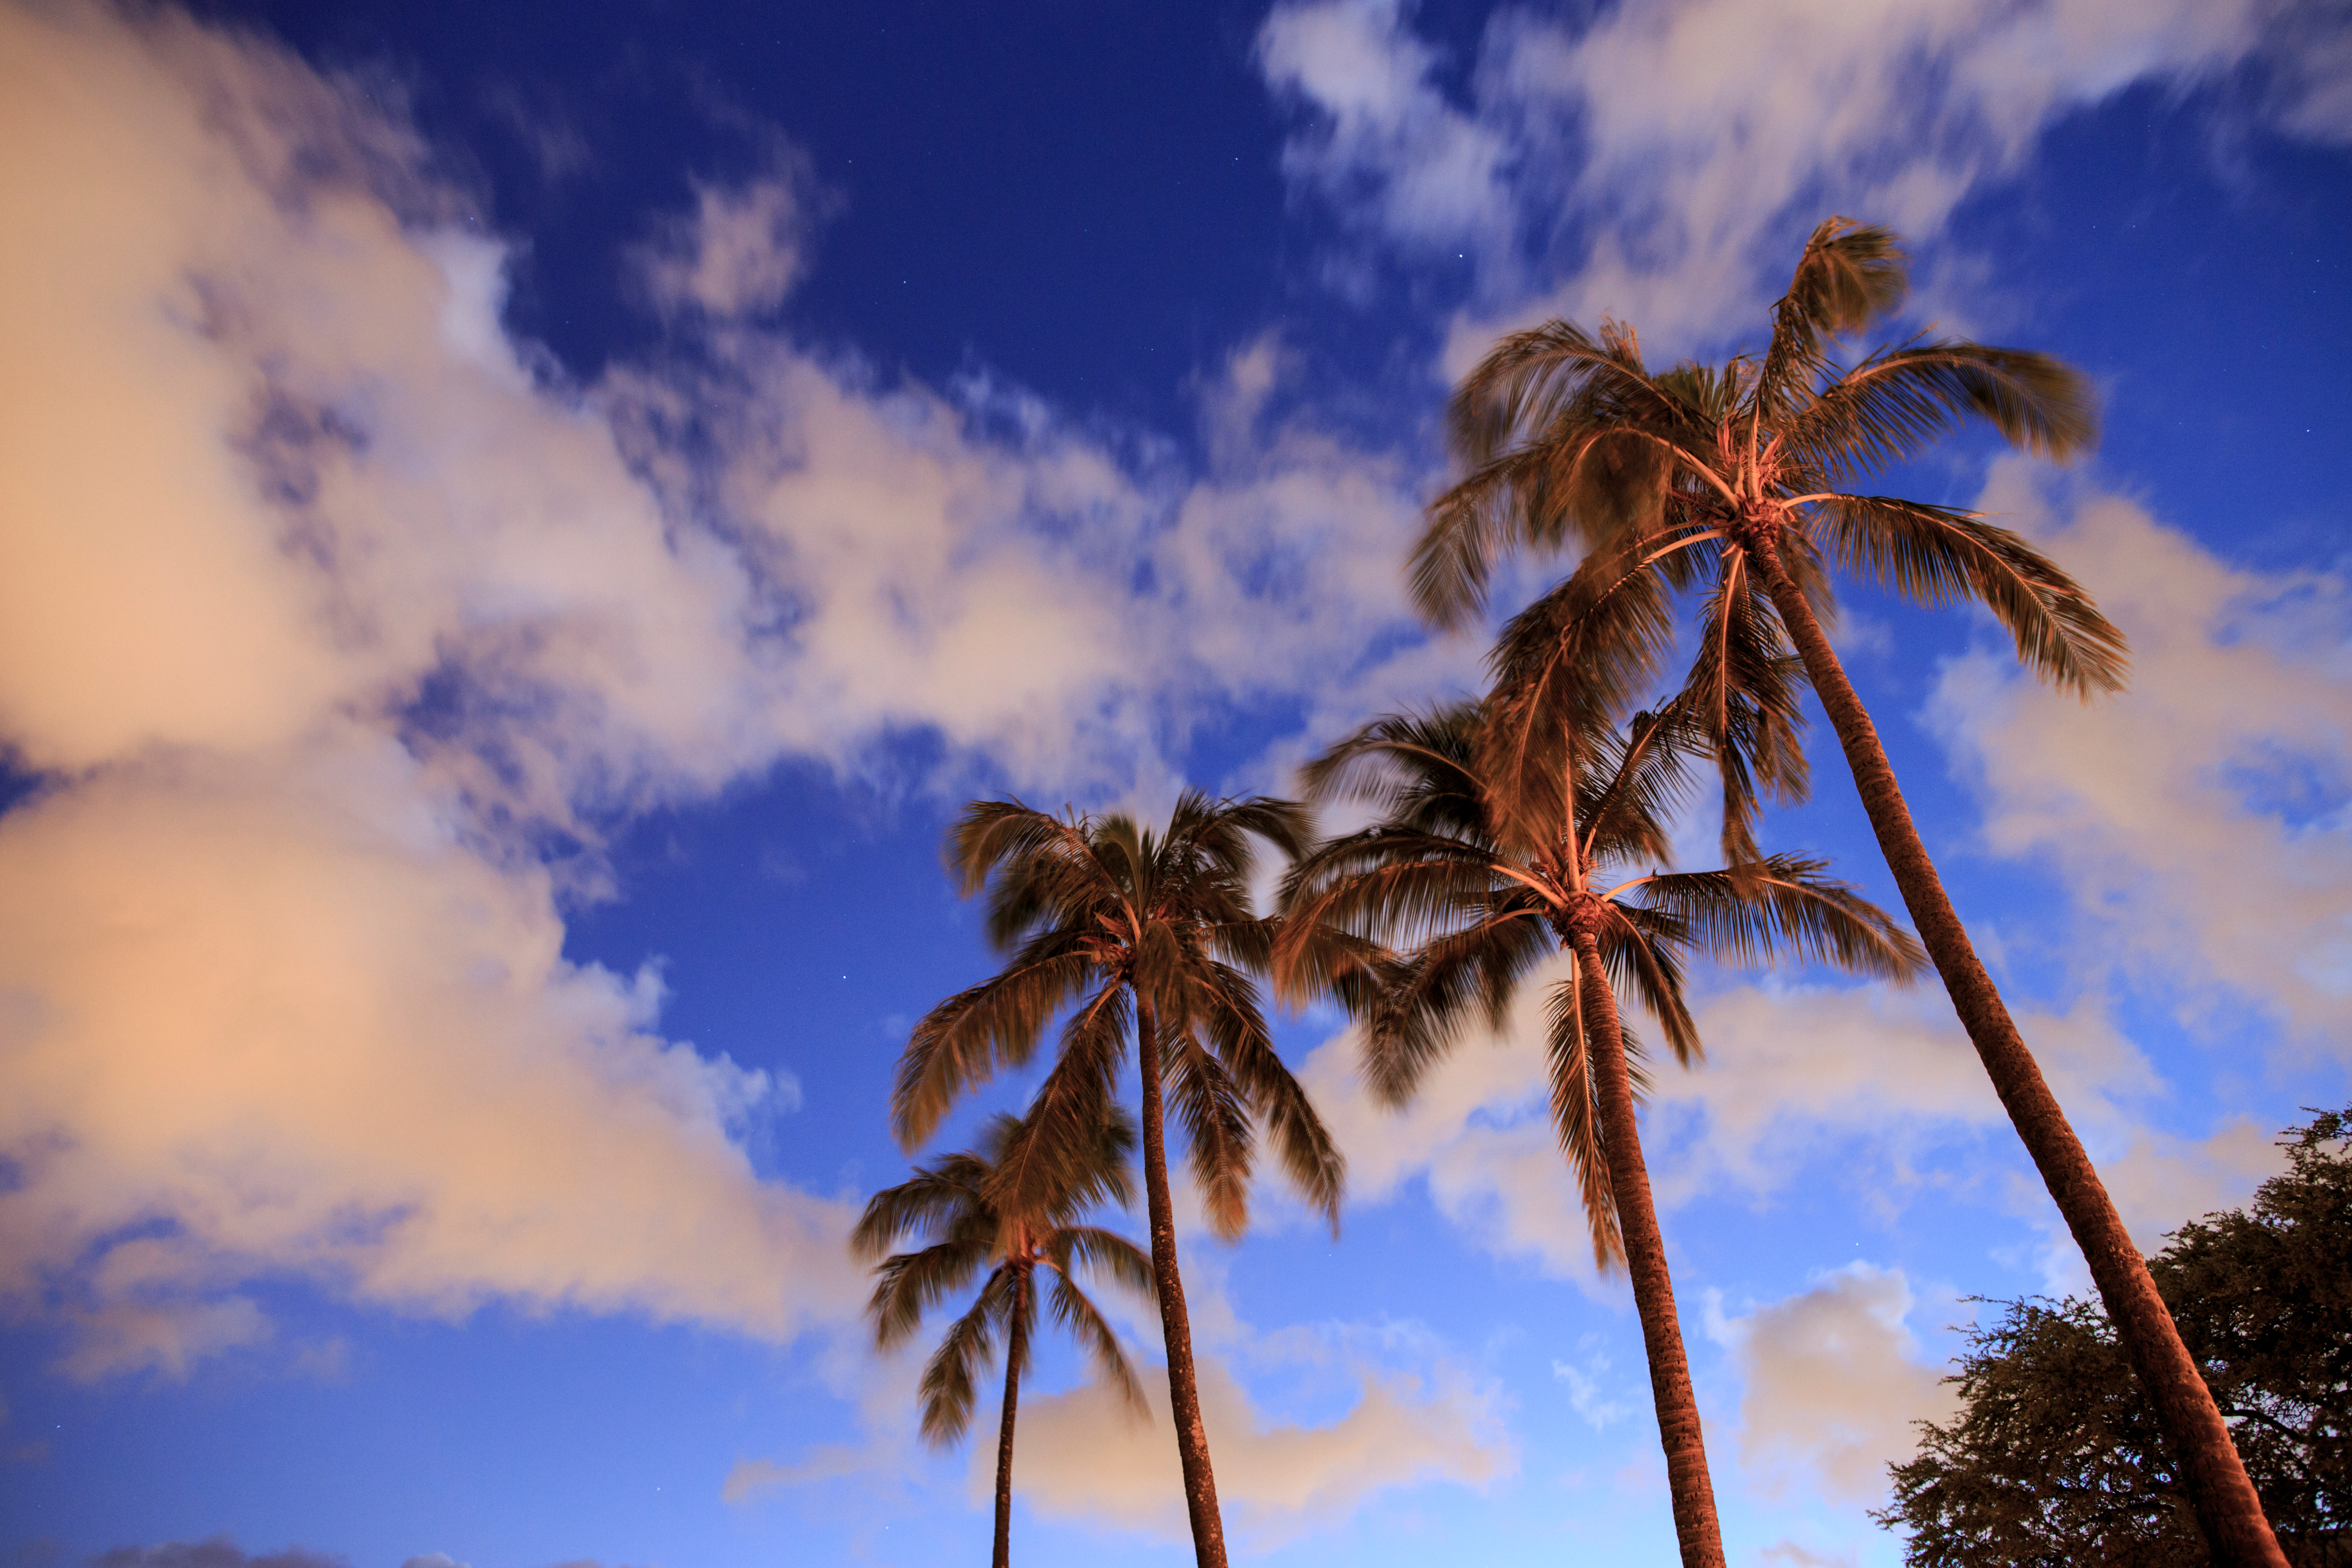

Palm trees in Honolulu

Palm trees reaching for the evening sky in Honolulu.

Credit: IAU/B. Tafreshi (twanight.org)